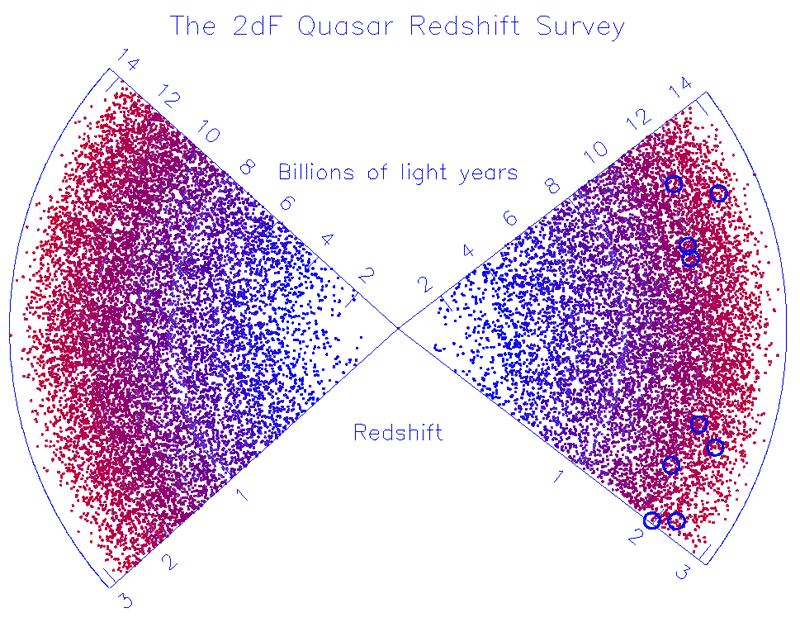

Cosmic Powerhouses Dwell In Humble Galactic Homes

The distribution of all quasars found in the 2dF QSO Redshift Survey at the Anglo-Australian Telescope. We are located at the centre of the plot, with quasars at increasingly large distances moving away from the centre. Even amongst all these quasars, only a handful had nearby bright stars so that adaptive optics could be used. The quasars imaged by Gemini are circled in blue and are typically about 12 billion light years away.

Credit: NOIRLab